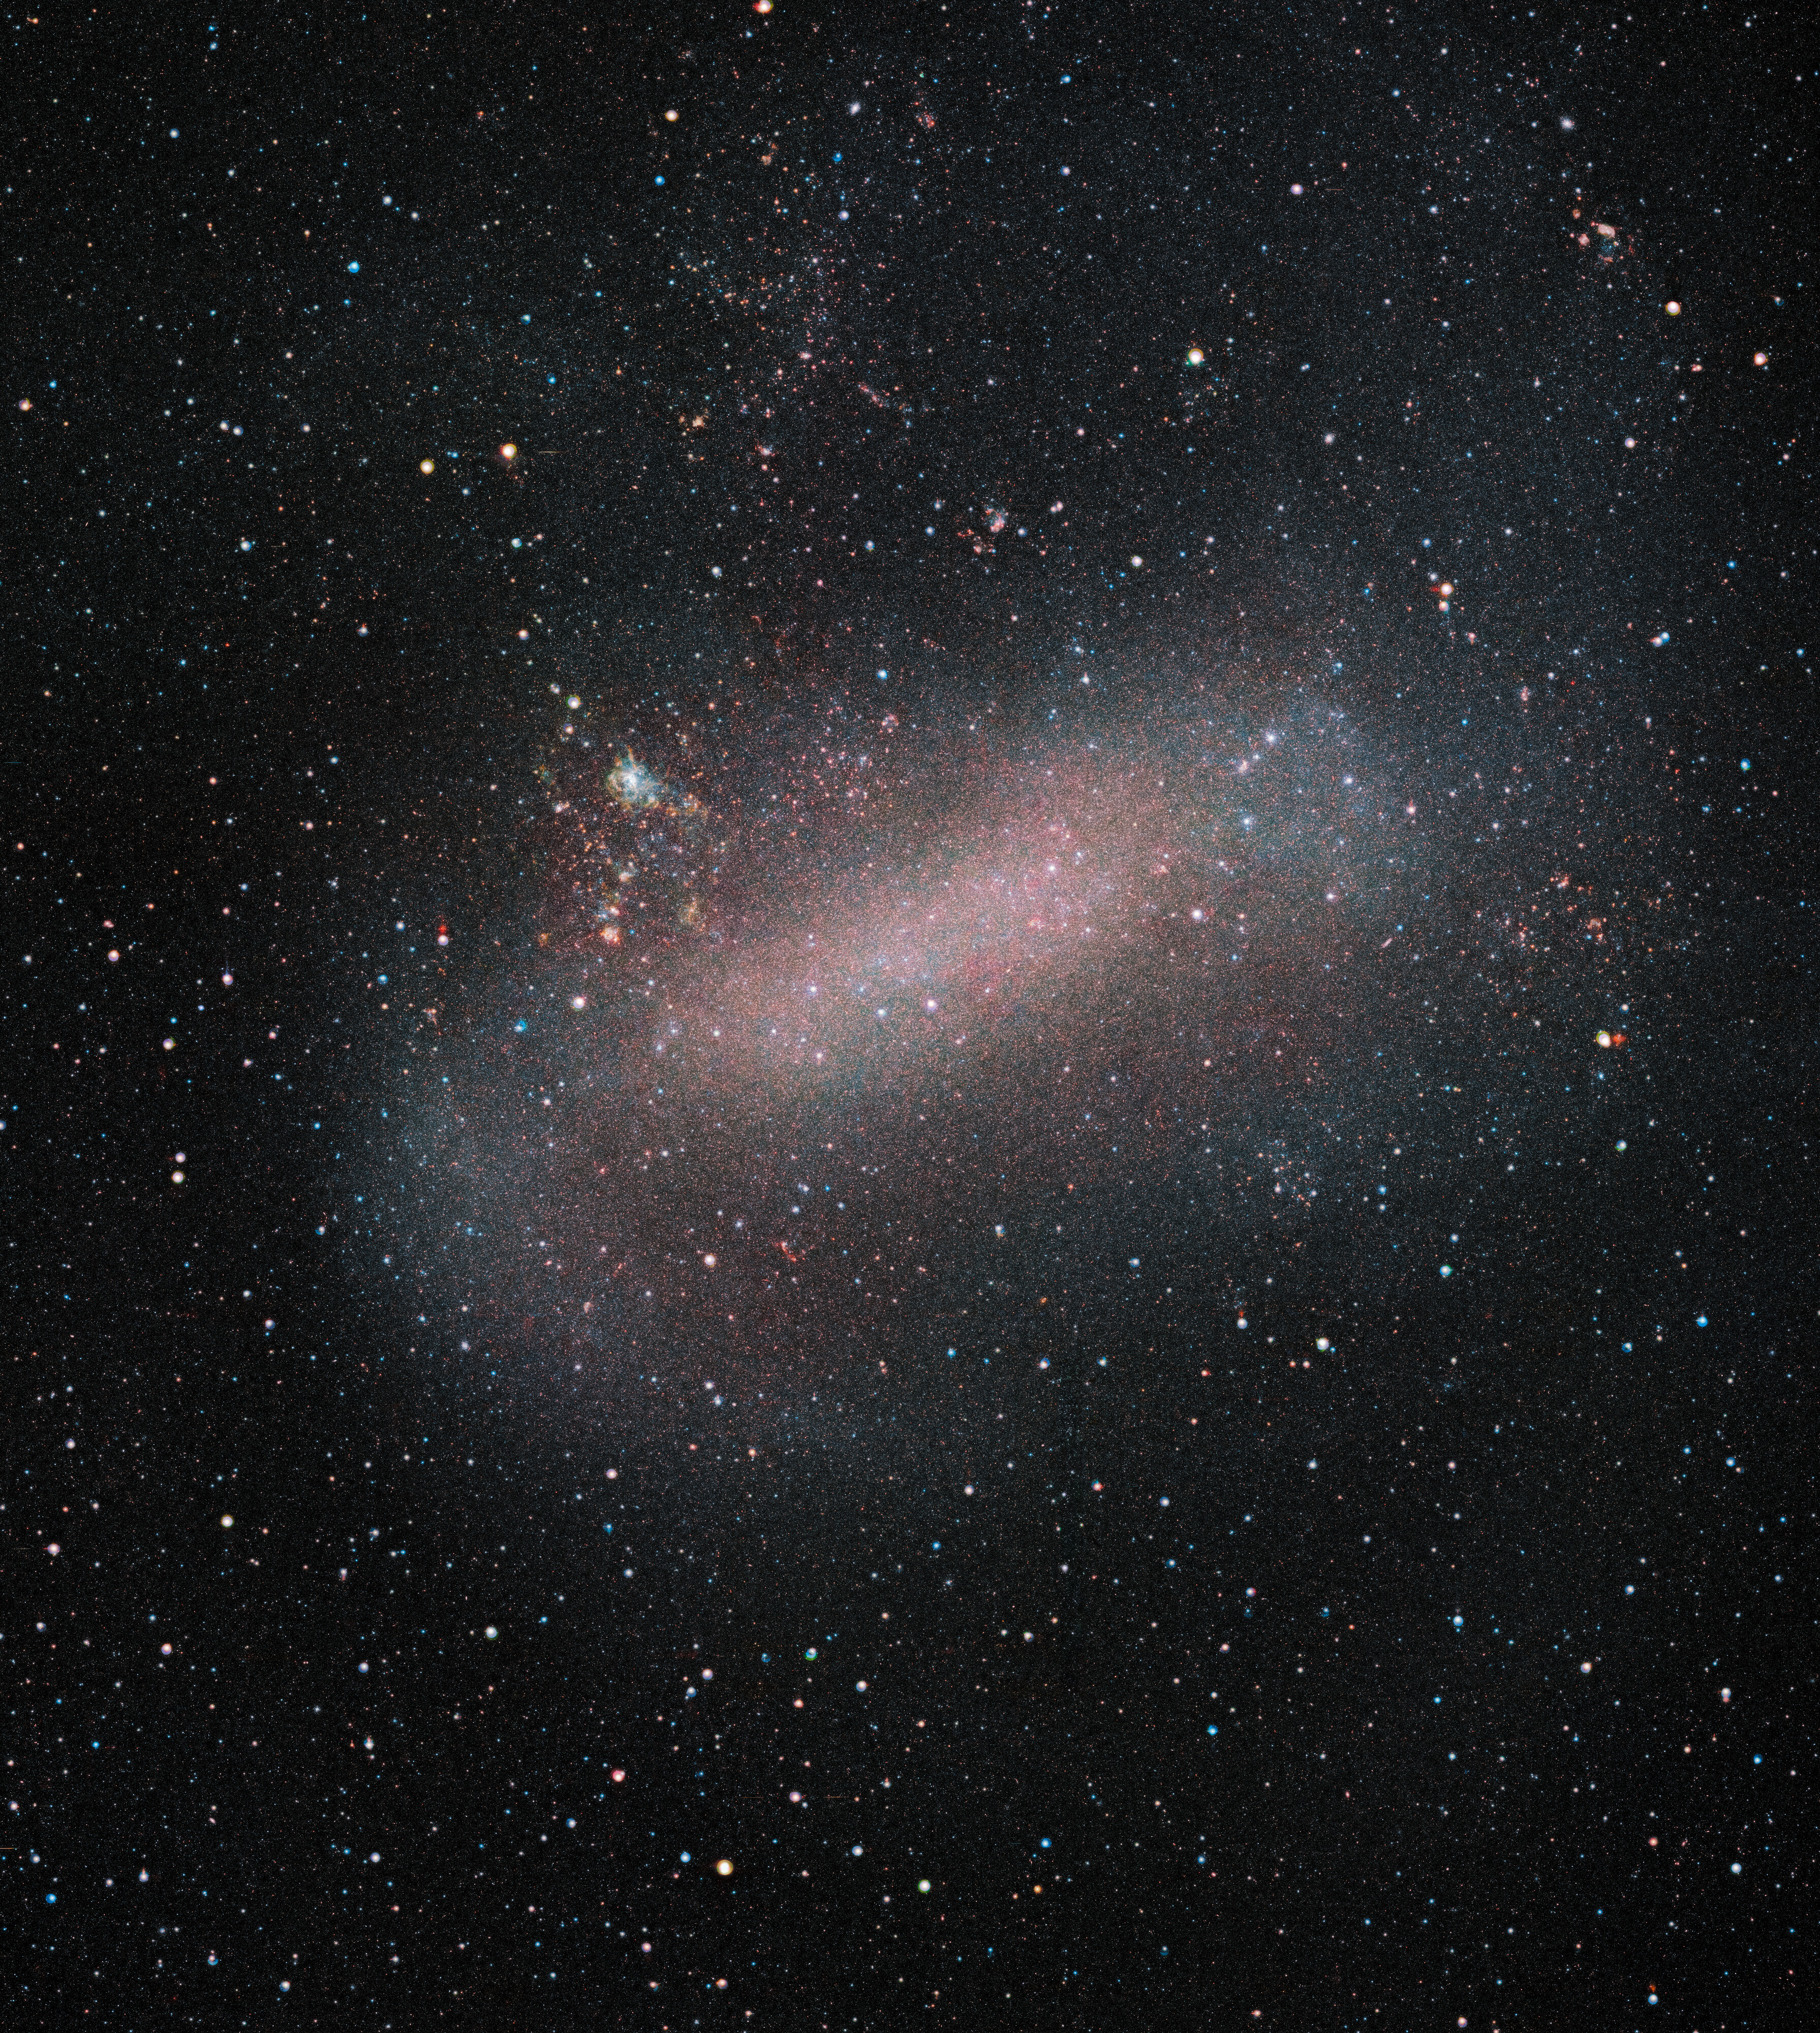

The Large Magellanic Cloud revealed by VISTA

ESO’s VISTA telescope reveals a remarkable image of the Large Magellanic Cloud, one of our nearest galactic neighbours. VISTA has been surveying this galaxy and its sibling the Small Magellanic Cloud, as well as their surroundings, in unprecedented detail. This survey allows astronomers to observe a large number of stars, opening up new opportunities to study stellar evolution, galactic dynamics, and variable stars.

Credit: ESO/VMC Survey